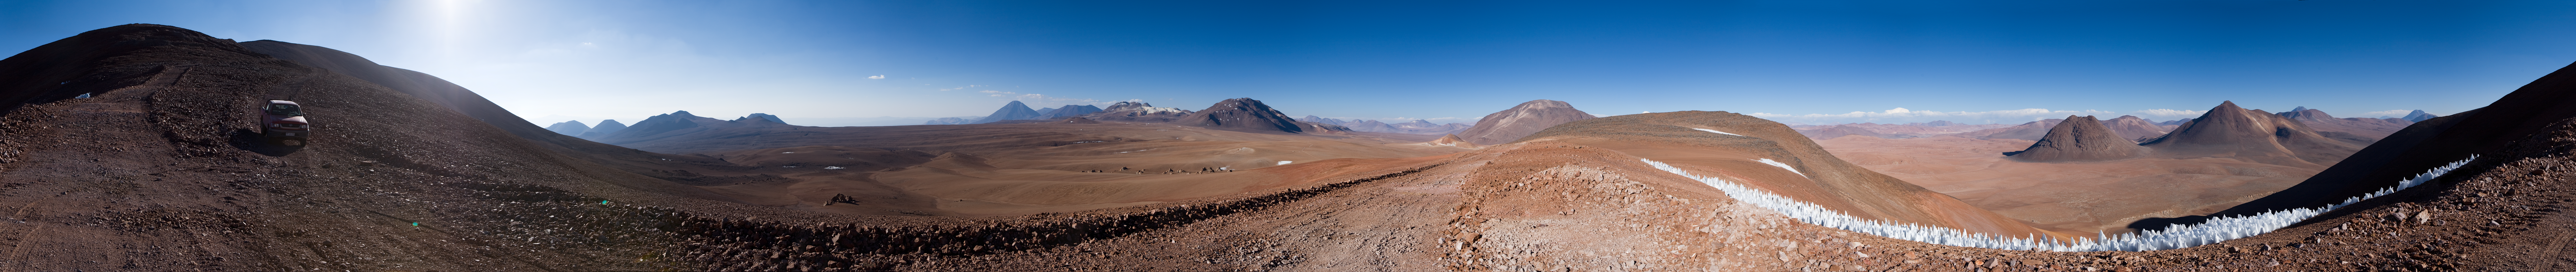

On top of the world

Some places on Earth can seem like alien environments, as this stunning 360 degree panorama shows. It is not the strange surface of an exoplanet, but rather the Chajnantor Plateau in the Chilean Andes. This unearthly location is home to ALMA, the Atacama Large Millimeter/submillimeter Array. Chajnantor was chosen because the rarefied atmosphere above this very high site is so dry that, unlike at most other places on Earth, it is largely transparent to the wavelengths of light that ALMA is designed to detect.

At the centre of the image, the darker, rounded shape of the peak of Cerro Chajnantor, 5600 metres high, can be spotted, followed slightly to the left in the far distance by the conical shape of the 5930-metre Licancabur volcano. The flat area in front, at an altitude of 5000 metres, is the Chajnantor Plateau, the ALMA Array Operations Site. Here the 66 ALMA antennas can be arranged in different configurations, where the maximum distance between antennas can vary from 150 metres to 16 kilometres. The clustered white peaks on the right in the foreground are penitentes, formed by the sublimation of snow in an extremely high altitude and very dry environment. This area of the Chilean Andes borders Bolivia and Argentina.

ALMA will give astronomers an unprecedented window on the cosmos, enabling groundbreaking studies into areas such as the physics of the cold Universe, the first stars and galaxies, and even directly imaging the formation of planets. ALMA, which will begin scientific observations in 2011, is the largest astronomical project in existence and is a truly global partnership between the scientific communities of East Asia, Europe and North America with Chile. ESO is the European partner in ALMA.

An amazing interactive virtual tour of Chajnantor is available here.

Credit: ESO